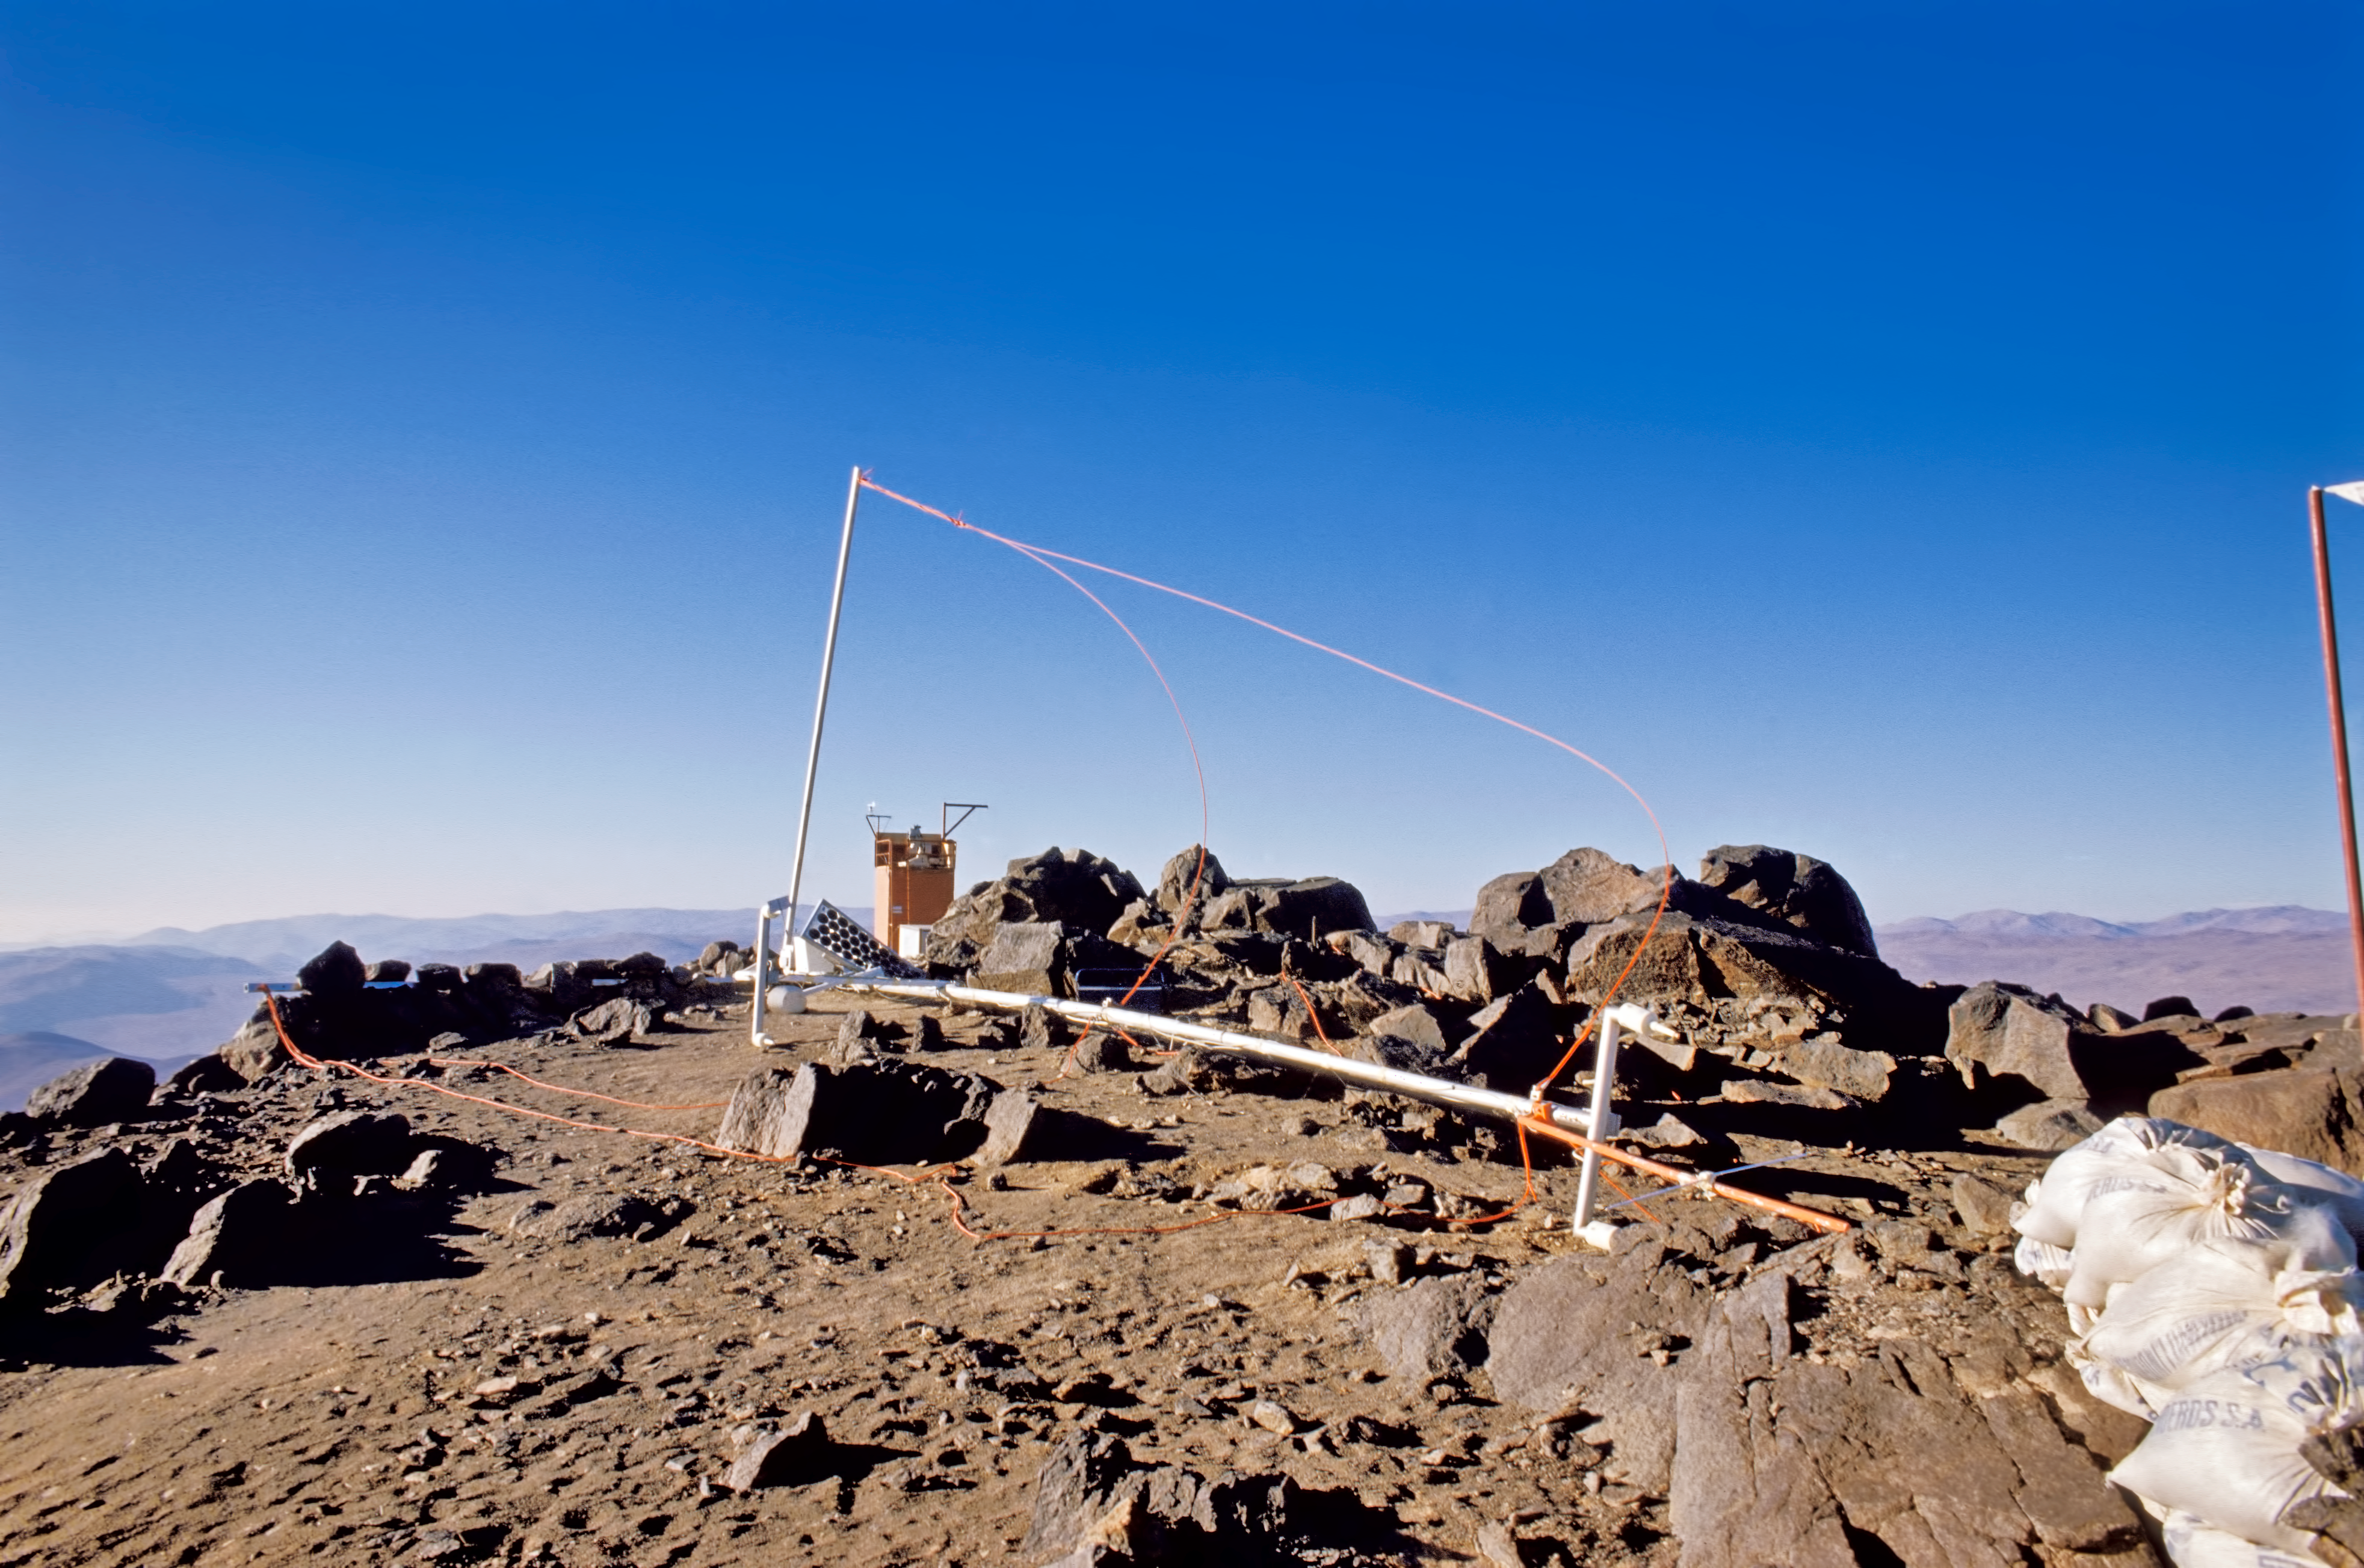

The remains of an antenna

The remains of an antenna after a storm hitting Cerro Paranal, 1987.

Credit: ESO/M. Sarazin